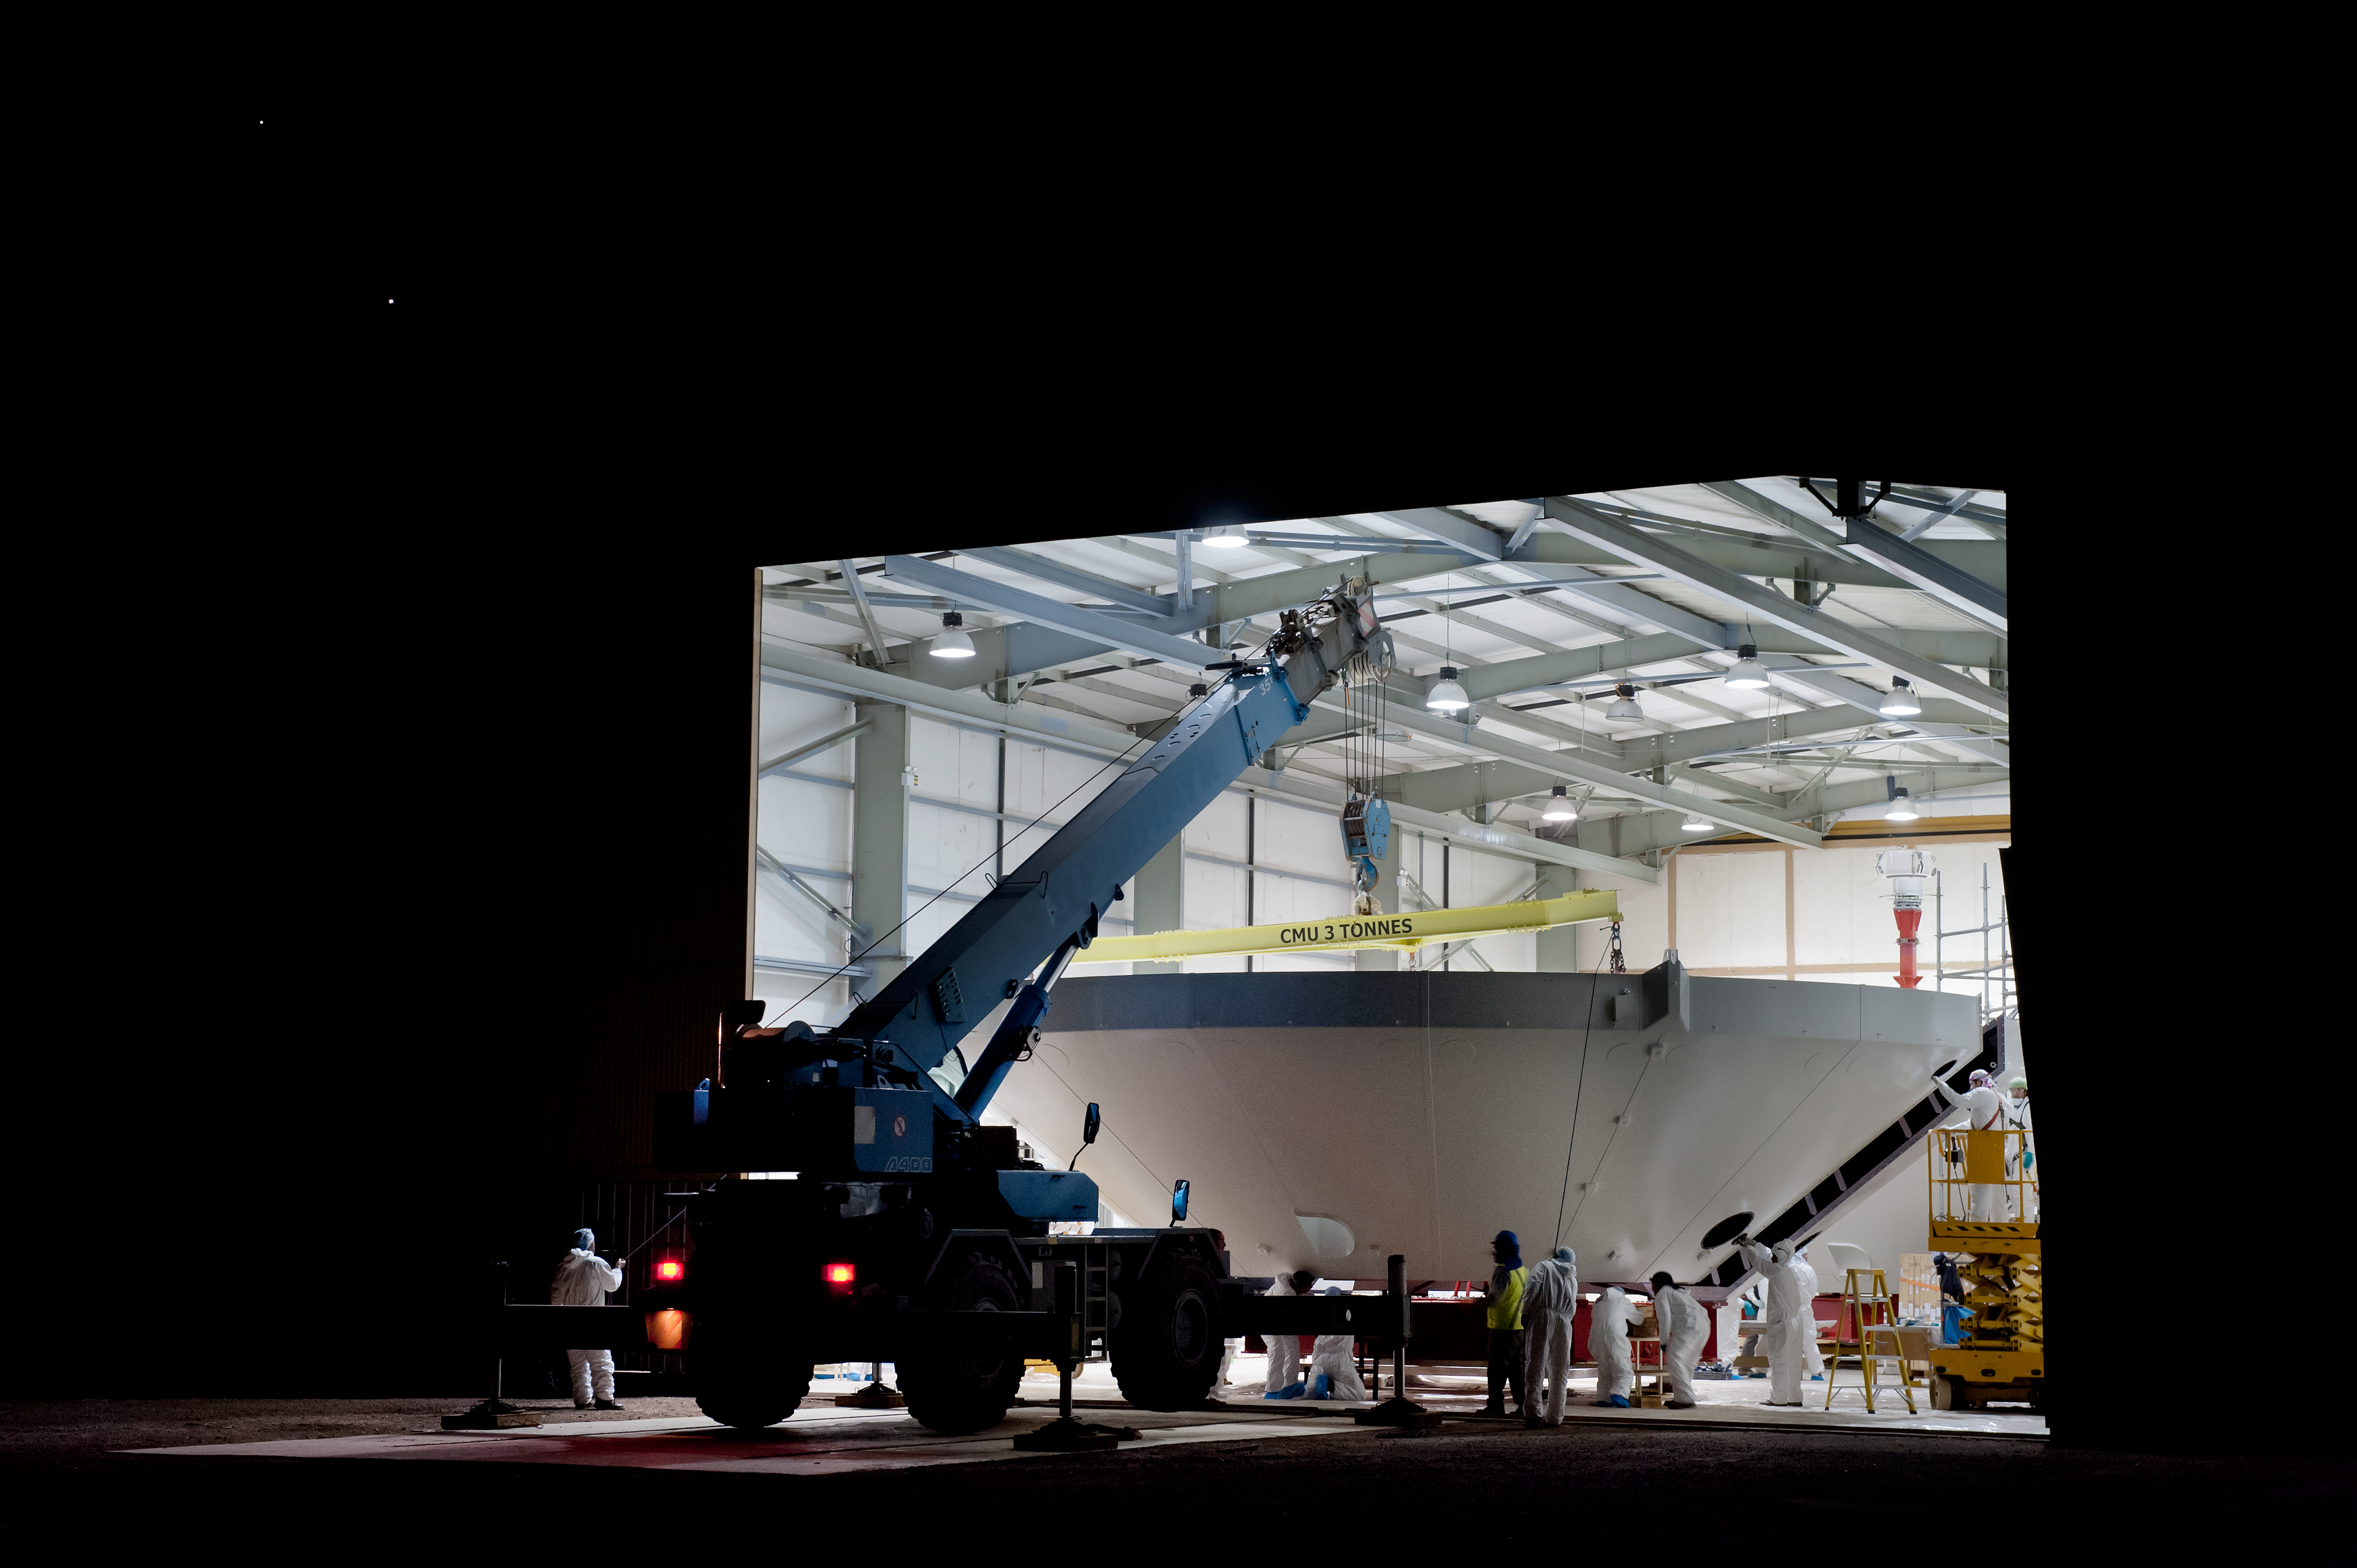

Night glueing

Antenna reflector sections being bought together into assembly building for night glueing (done at night so it is cooler, and the glue 'sets' slower).

Credit: ESO/Max Alexander